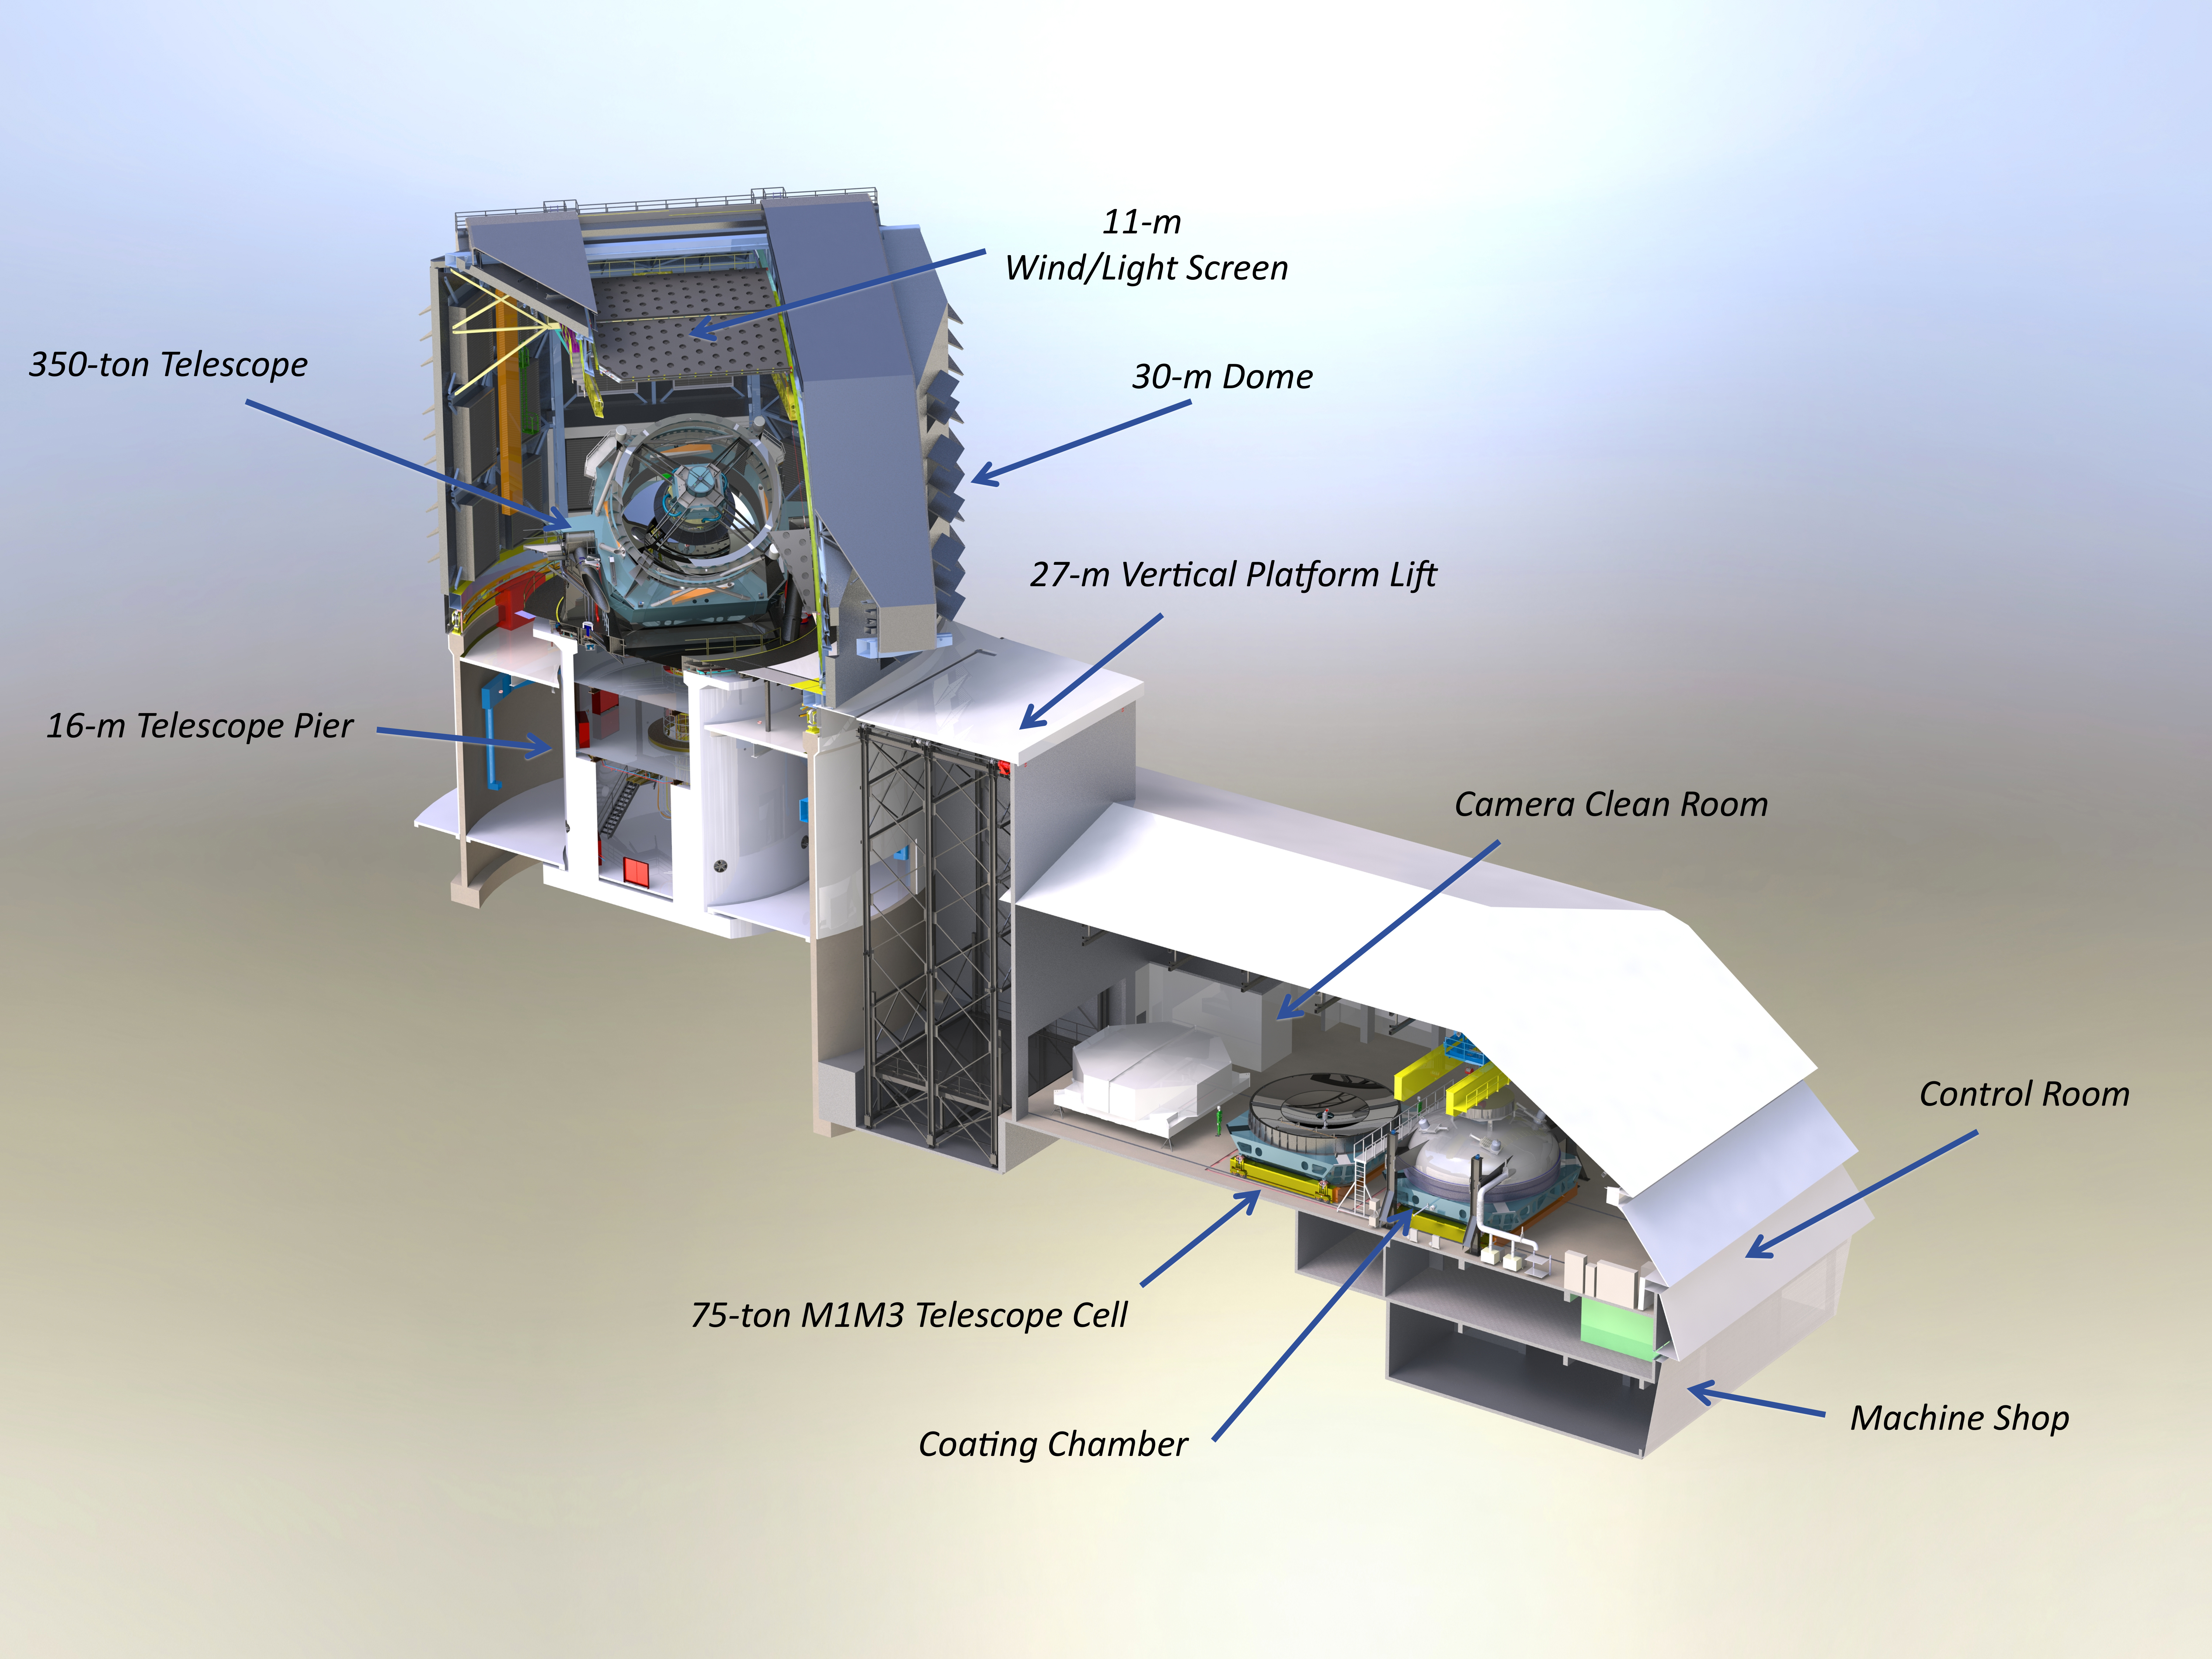

Telescope Cutaway with Labels

Super detailed, high resolution cut-away render of the facility model showing the inner workings. Zoom in on this one; it's worth a closer look.

Credit: Rubin Observatory/J. Andrew